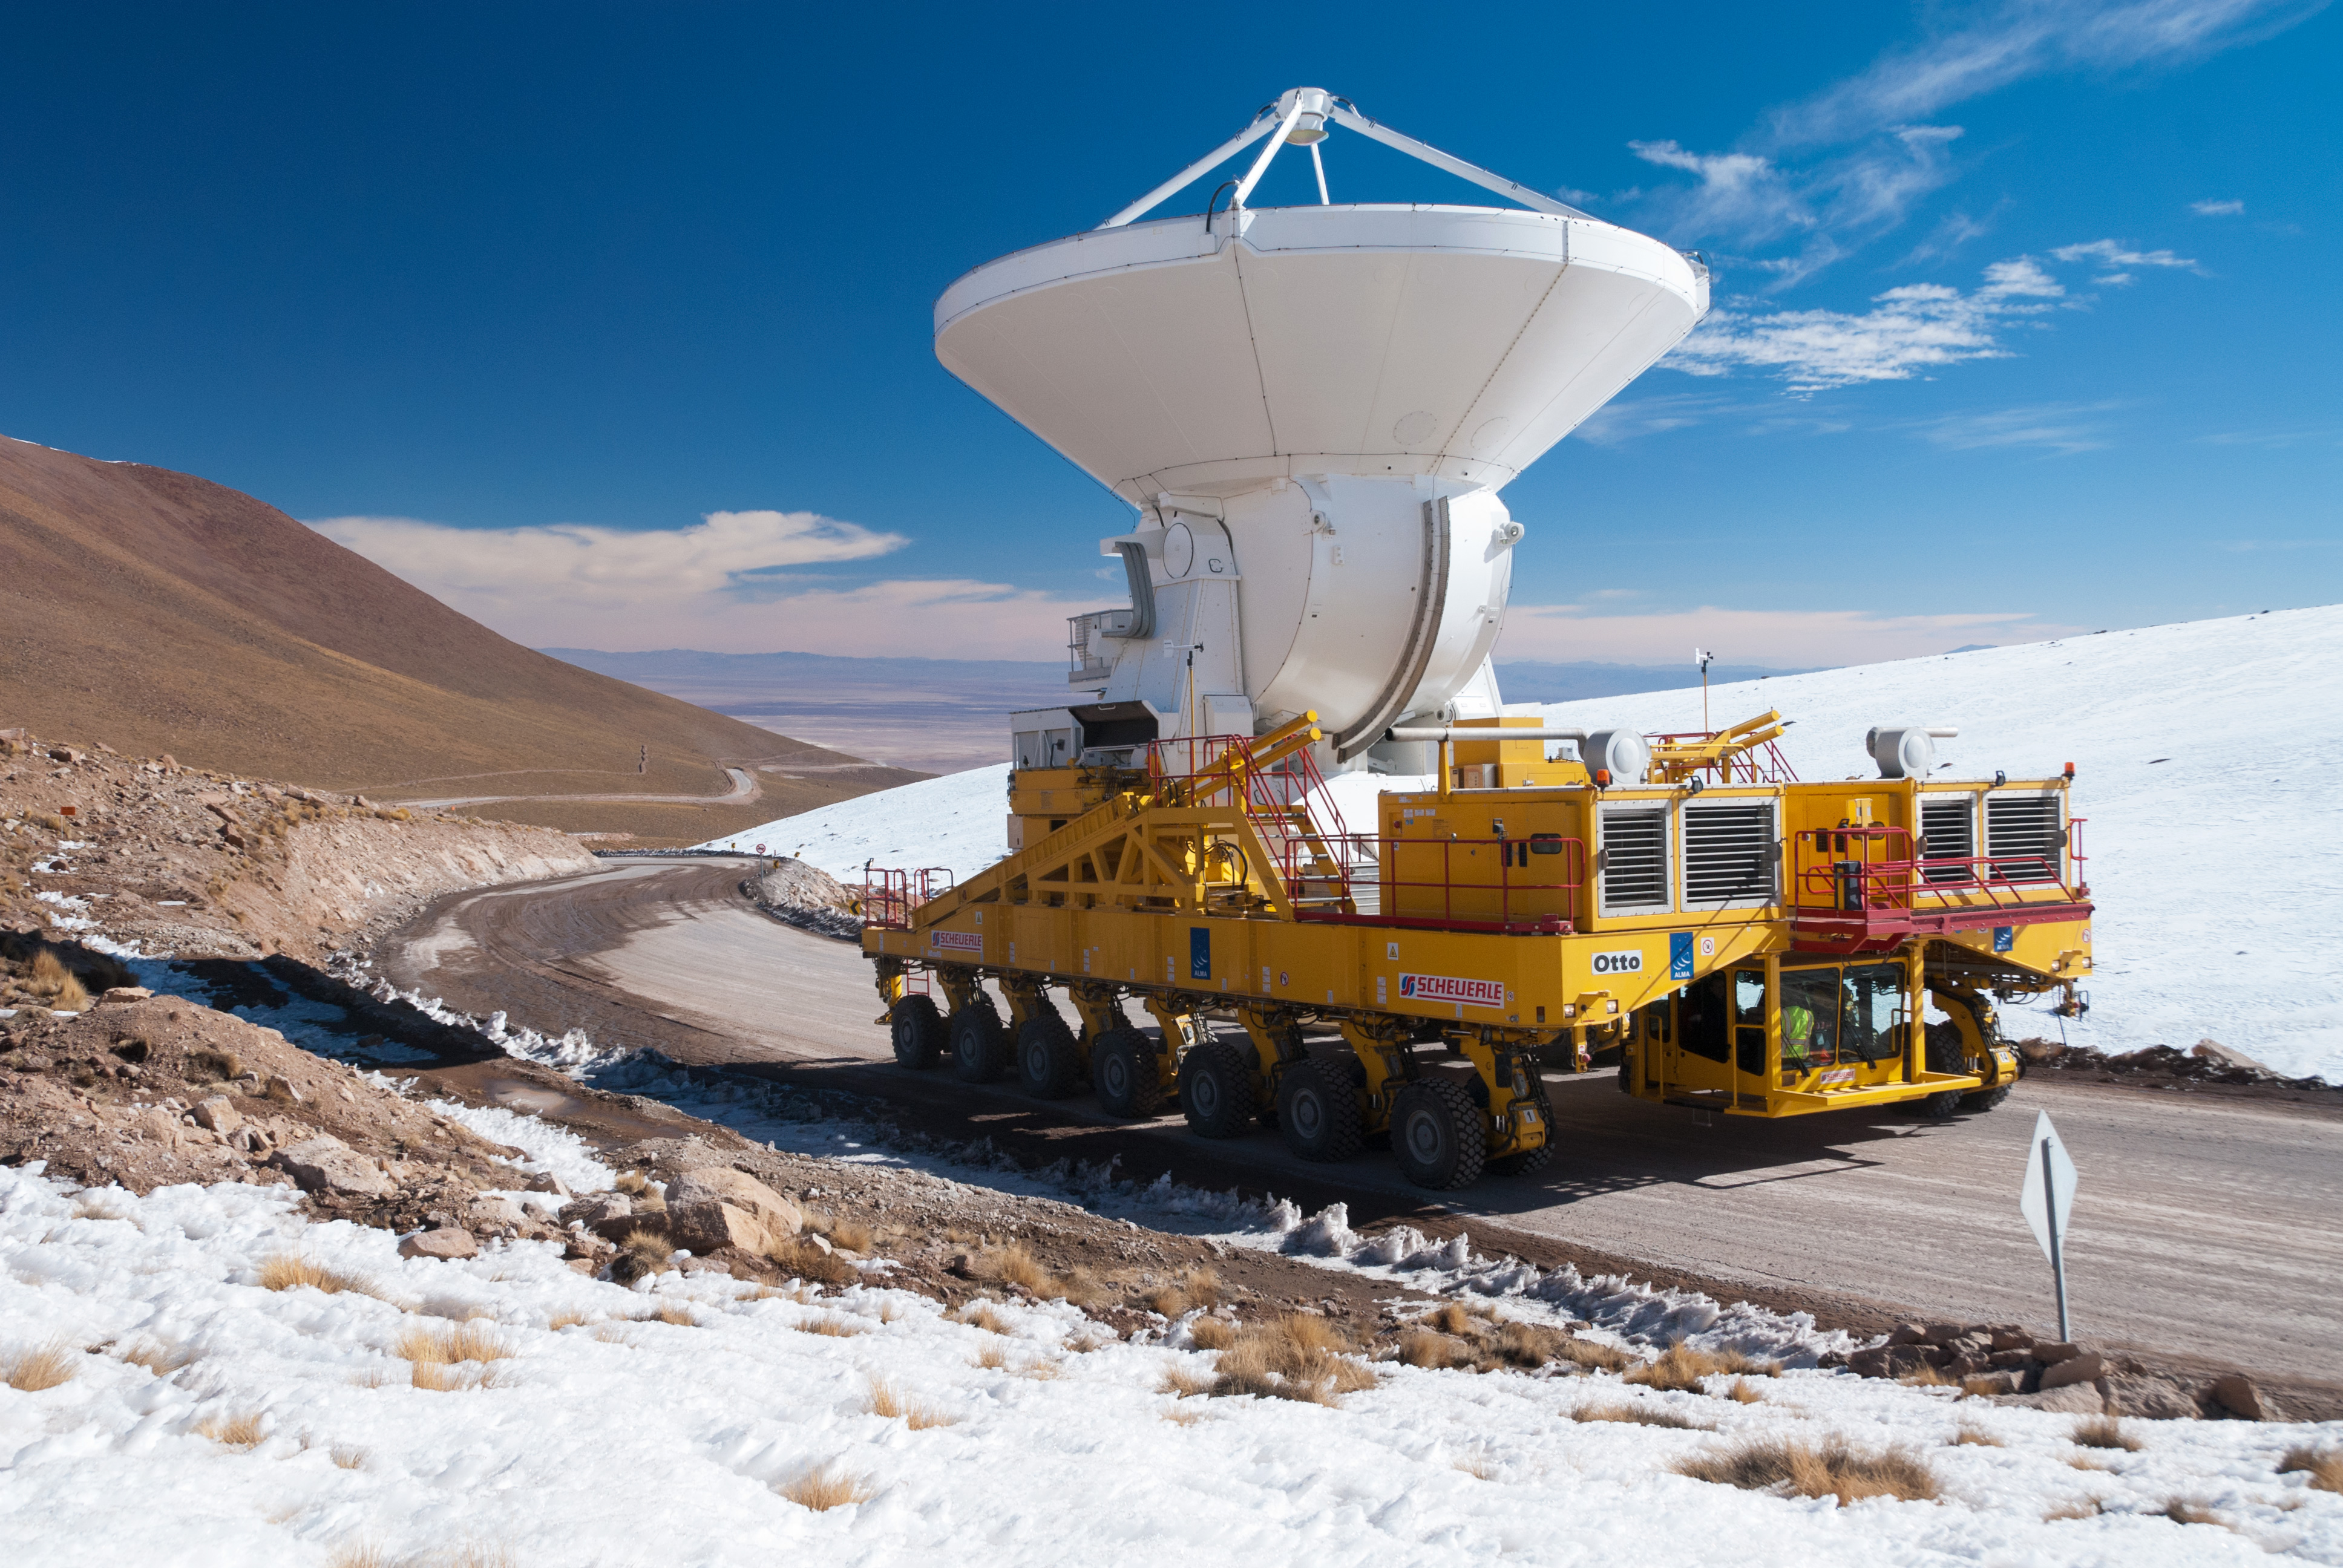

The first European antenna for ALMA

The first European antenna for ALMA reaches new heights, seen here being transported to the observatory’s Array Operations Site (AOS). The 12-meter diameter antenna arrived at the Chajnantor plateau, 5000 meters above sea level, to join antennas from the other international ALMA partners. Stanghellini (ESO)

Credit: ALMA (ESO/NAOJ/NRAO)